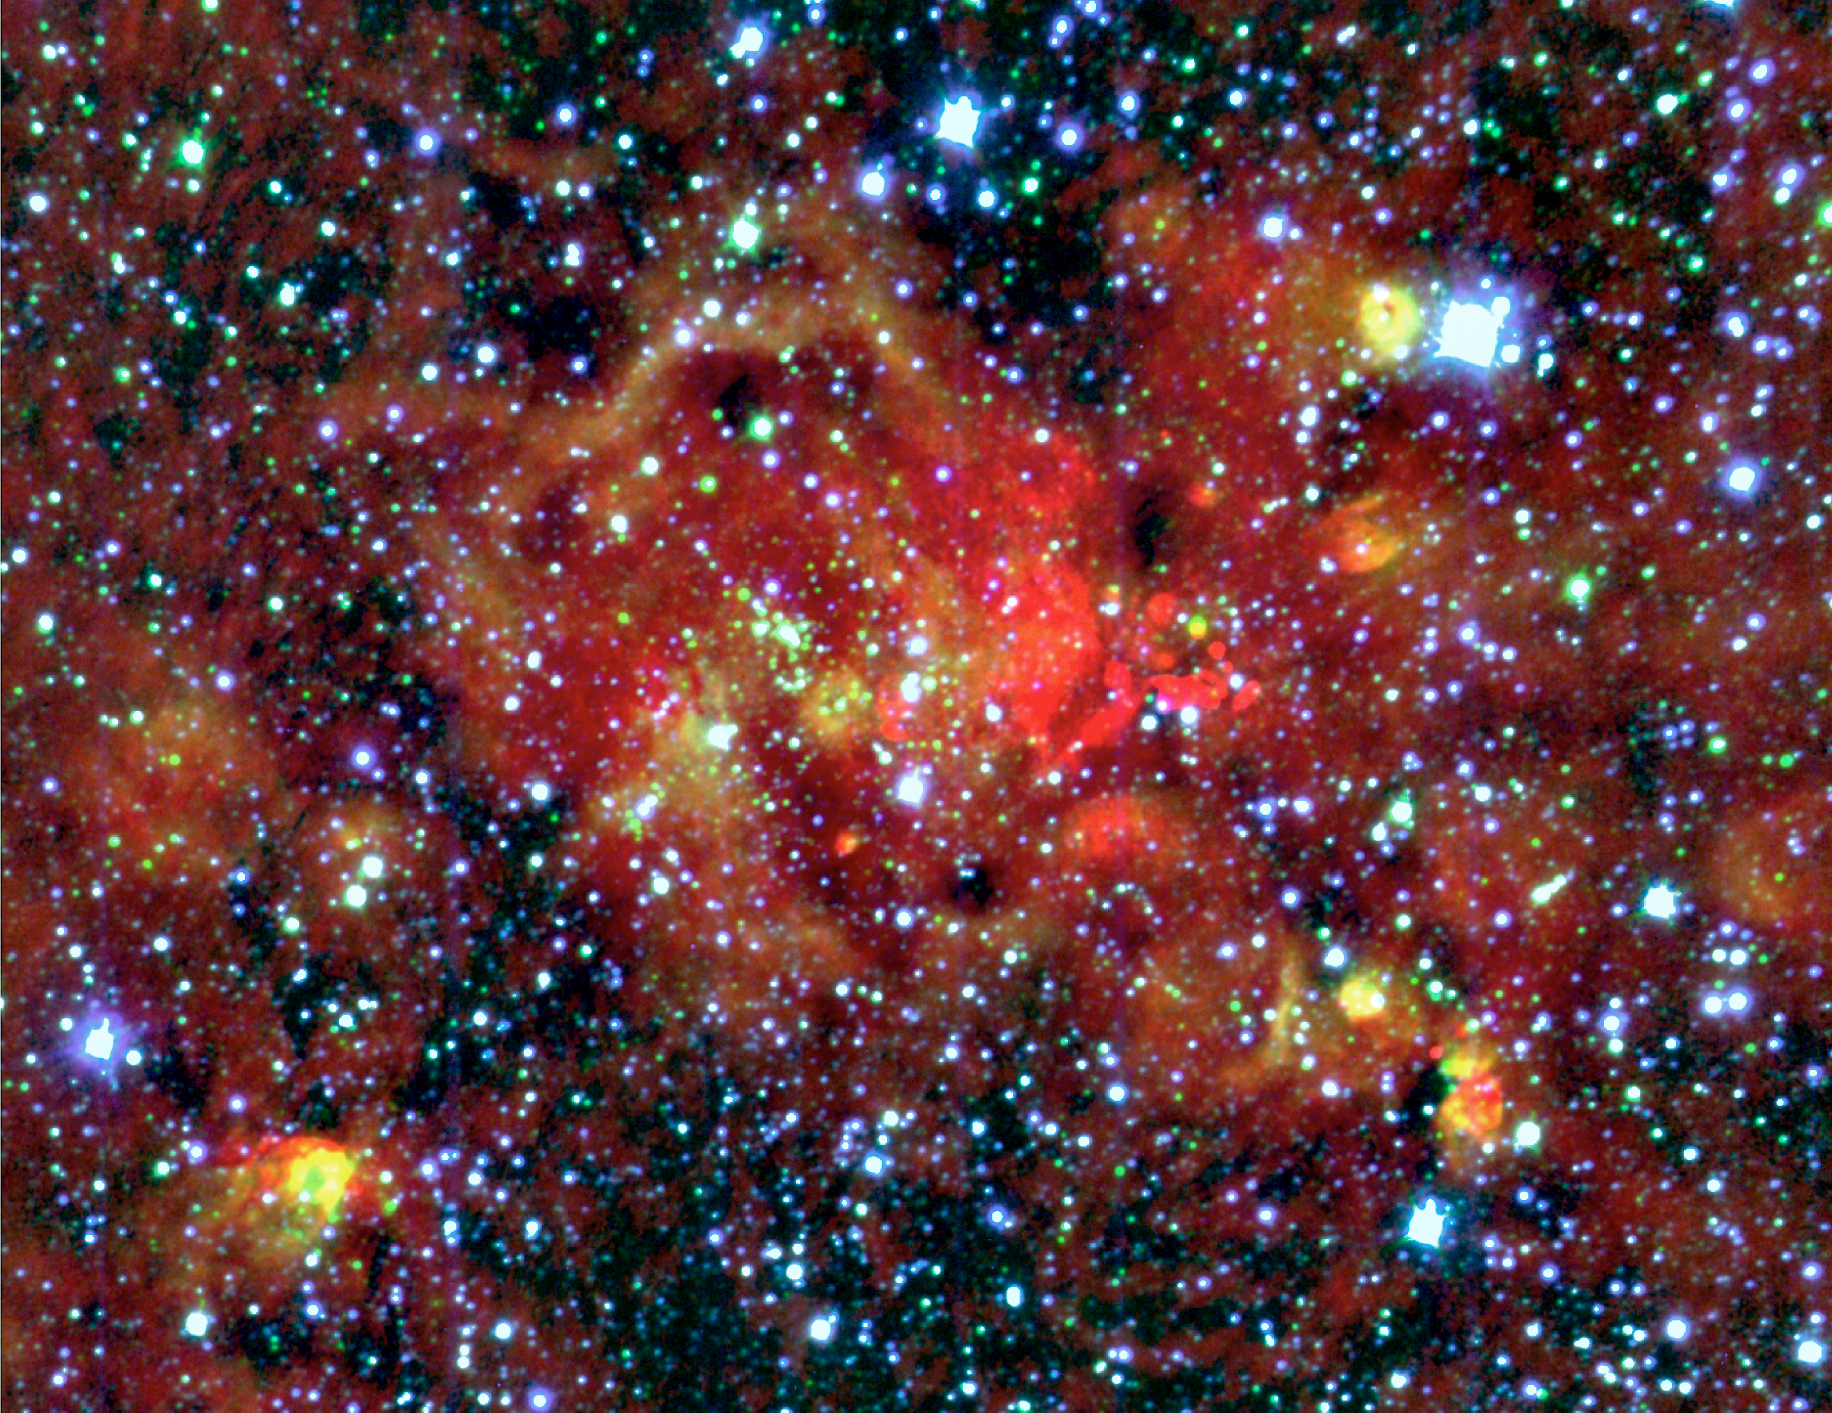

Radio and near-infrared composite of W49A

Three-colour composite of the central region of the star-forming region W49A, based on a radio emission map (wavelength 3.6 cm ; here rendered as red) as well as two SofI images in the Ks- (green) and J-bands (blue). The red-only features in this image represent regions of ionized hydrogen so deeply embedded in the molecular cloud that they cannot be detected in the near-infrared, while blue sources are foreground stars. The radio continuum data were taken with the Very Large Array by Chris De Pree.

Credit: ESO